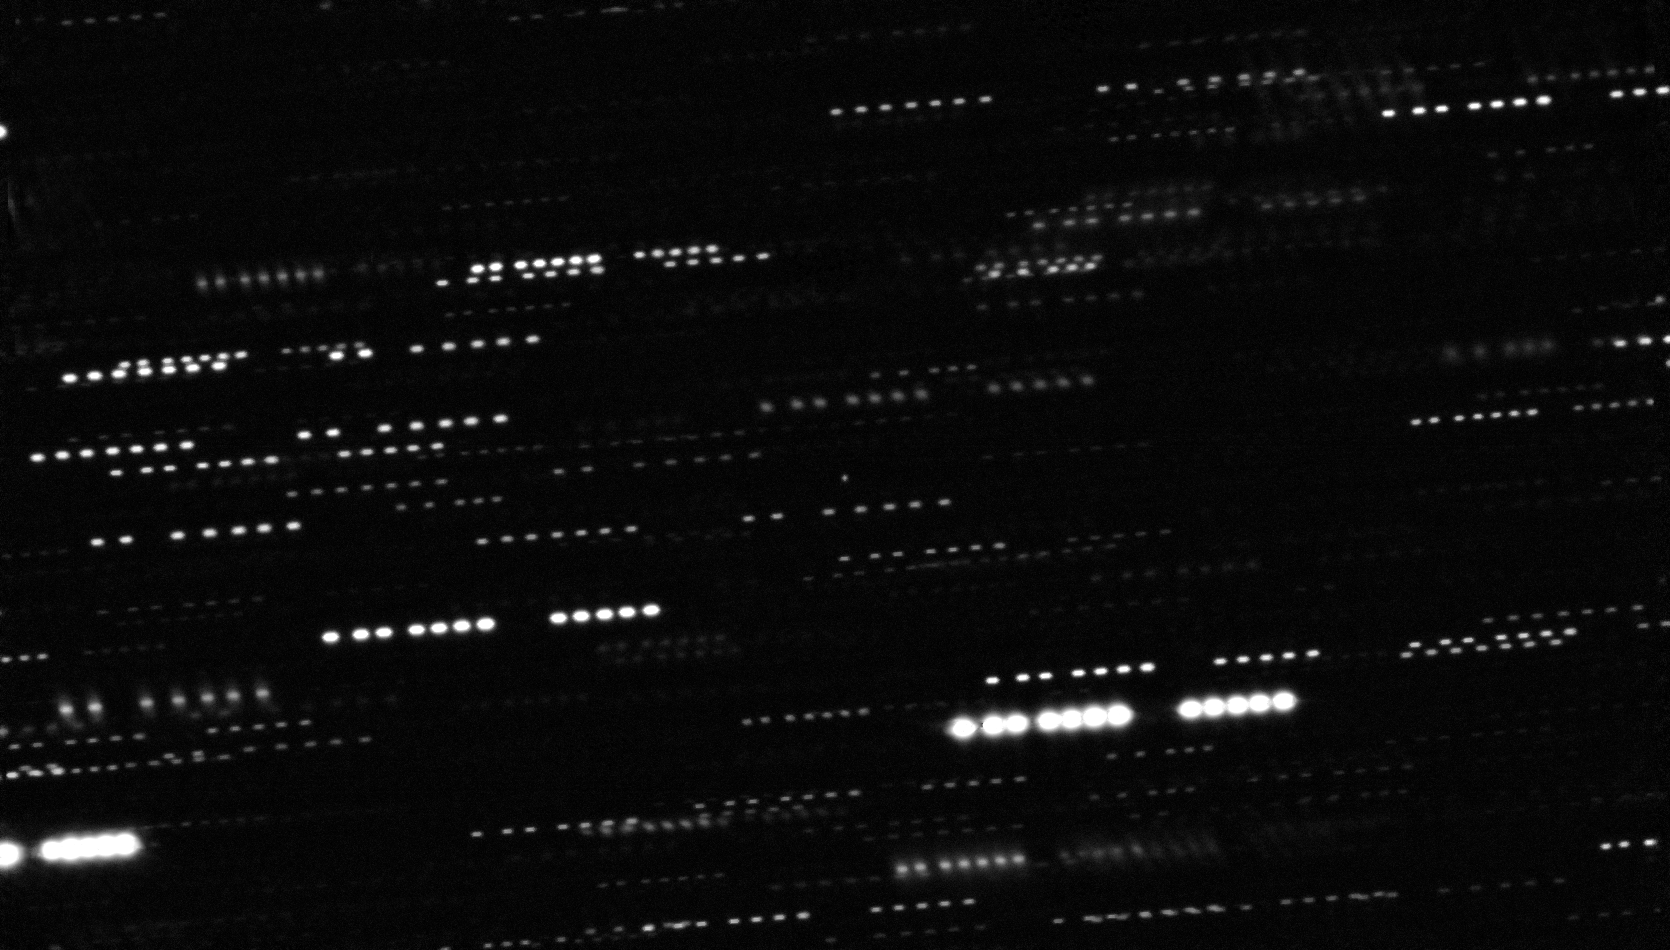

Combined deep image of ‘Oumuamua from the VLT and other telescopes (unannotated)

This very deep combined image shows the interstellar asteroid ‘Oumuamua at the centre of the picture. It is surrounded by the trails of faint stars that are smeared as the telescopes tracked the moving asteroid. This image was created by combining multiple images from ESO’s Very Large Telescope as well as the Gemini South Telescope. The object appears to be a point source, with no surrounding dust.

Credit: ESO/K. Meech et al.